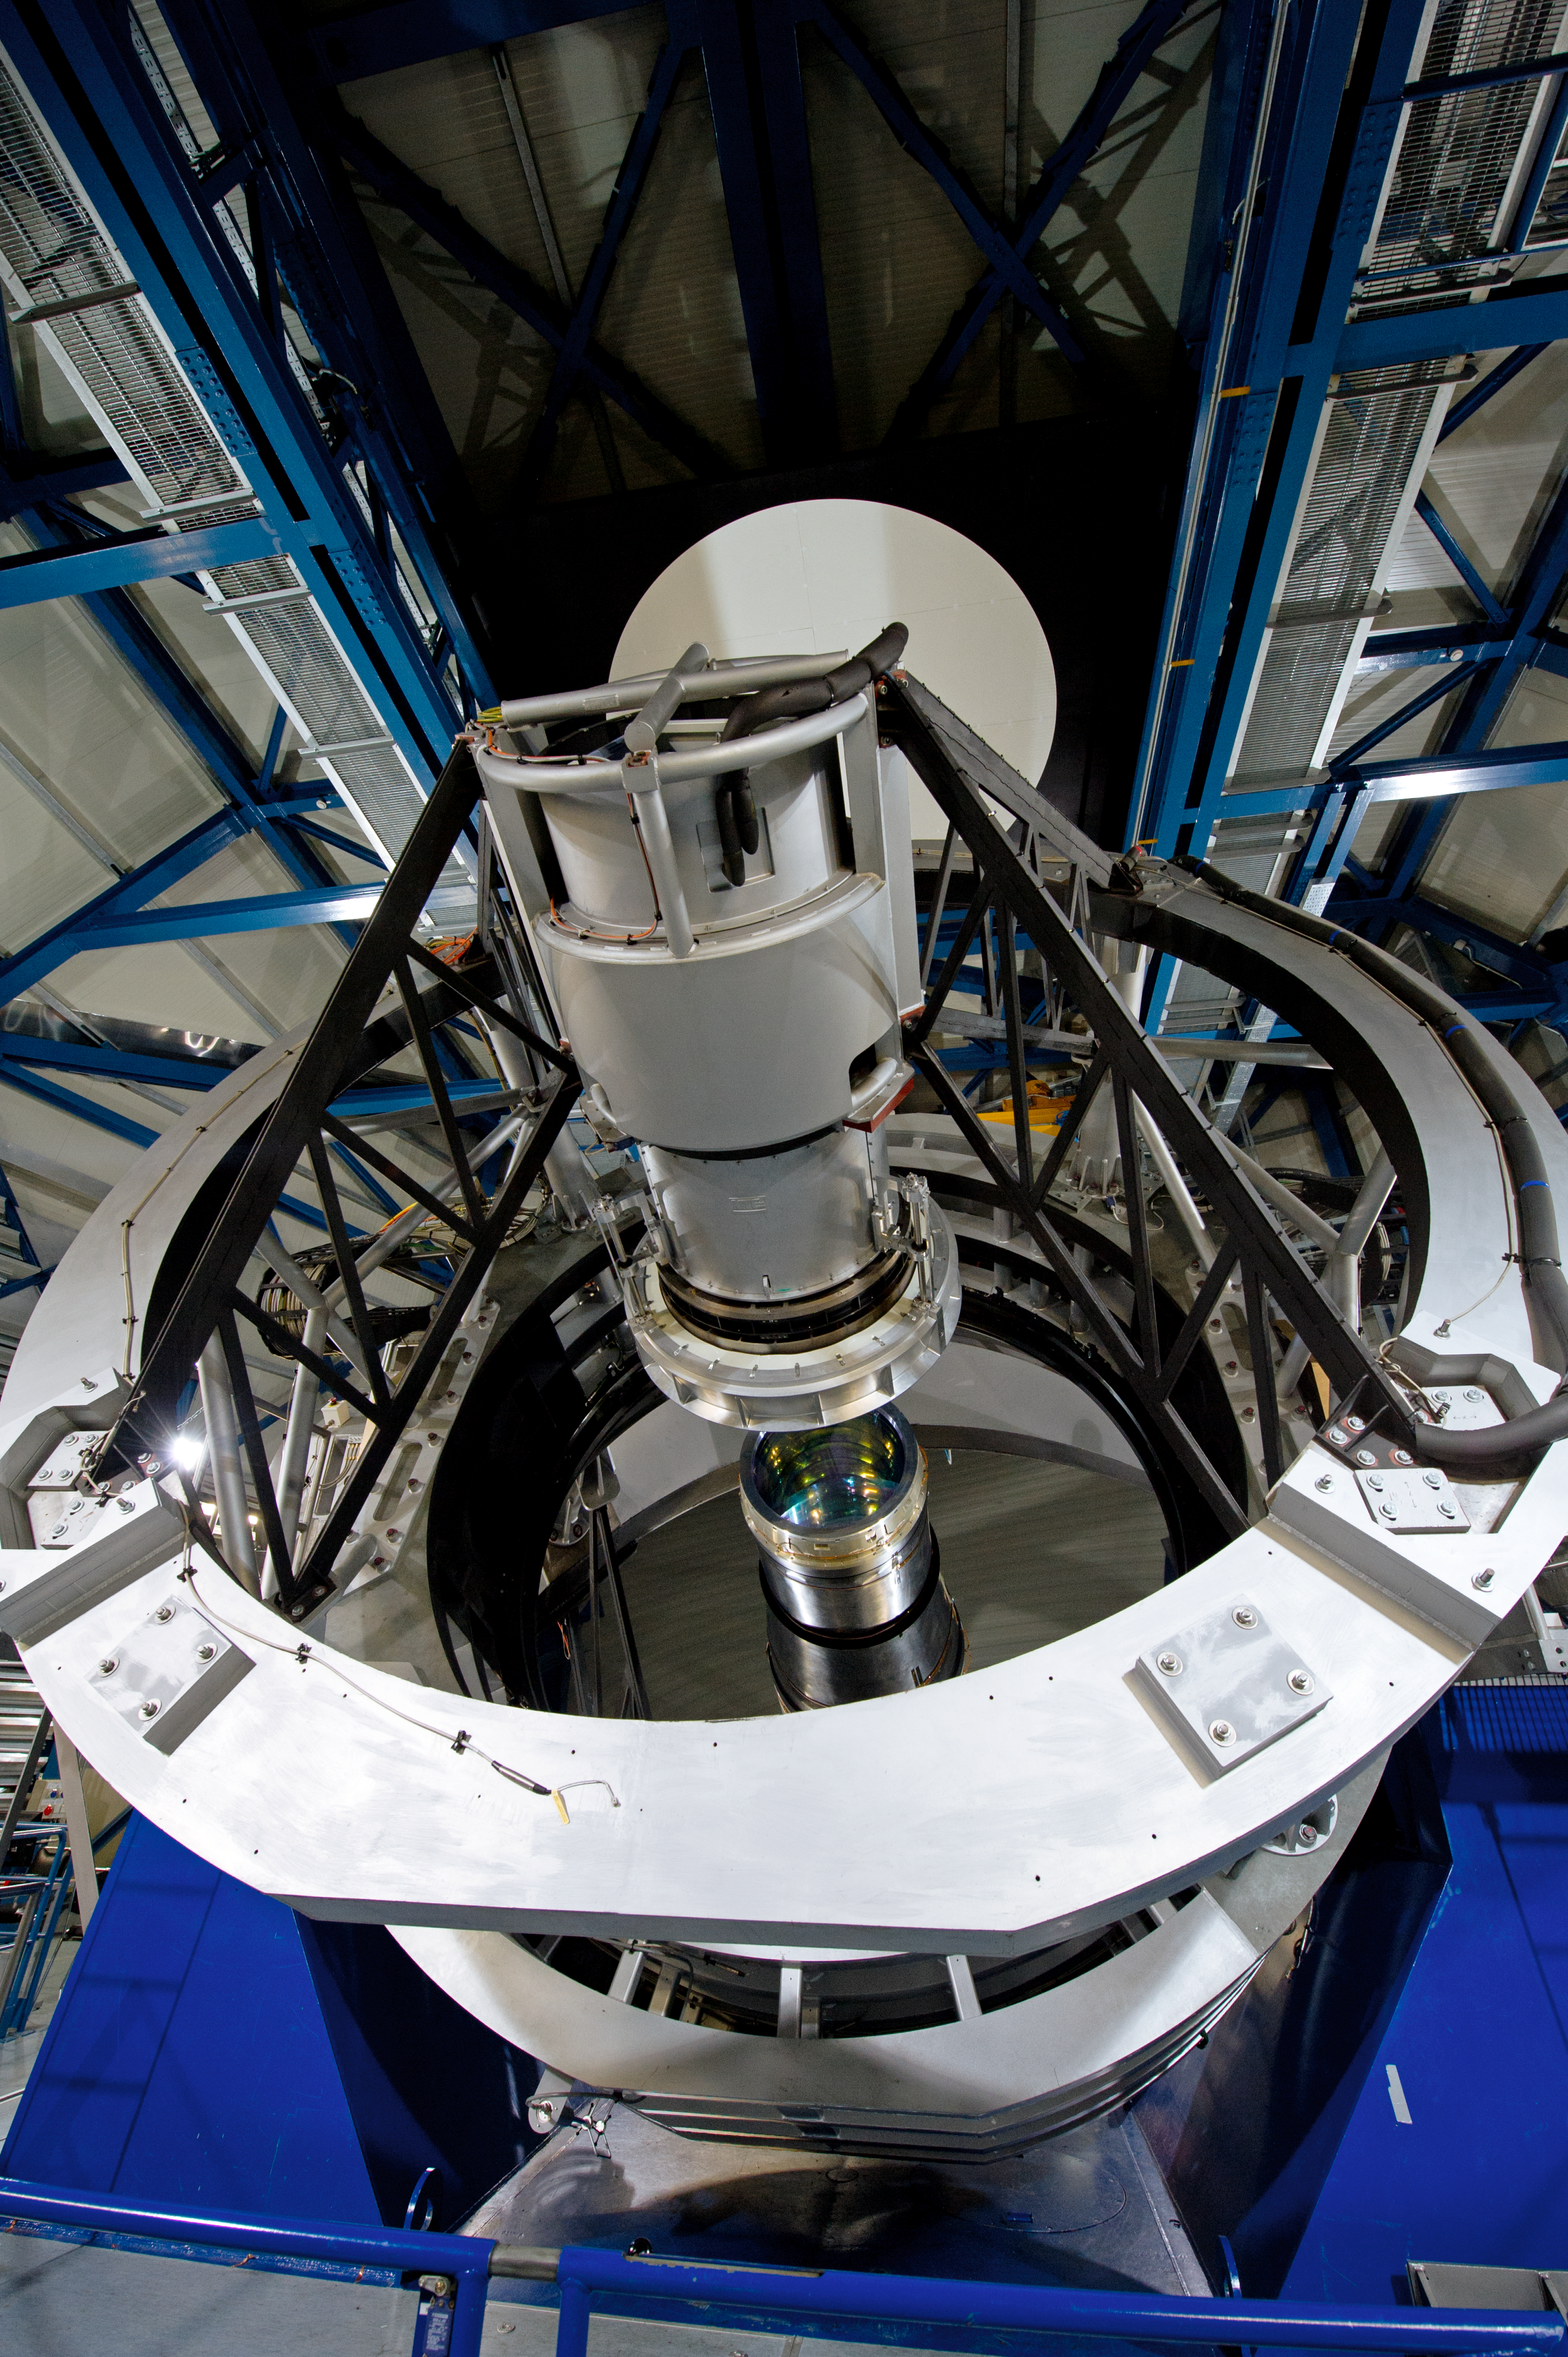

Reputation

ESO telescopes are known for their precision.

Credit: ESO/C. Malin